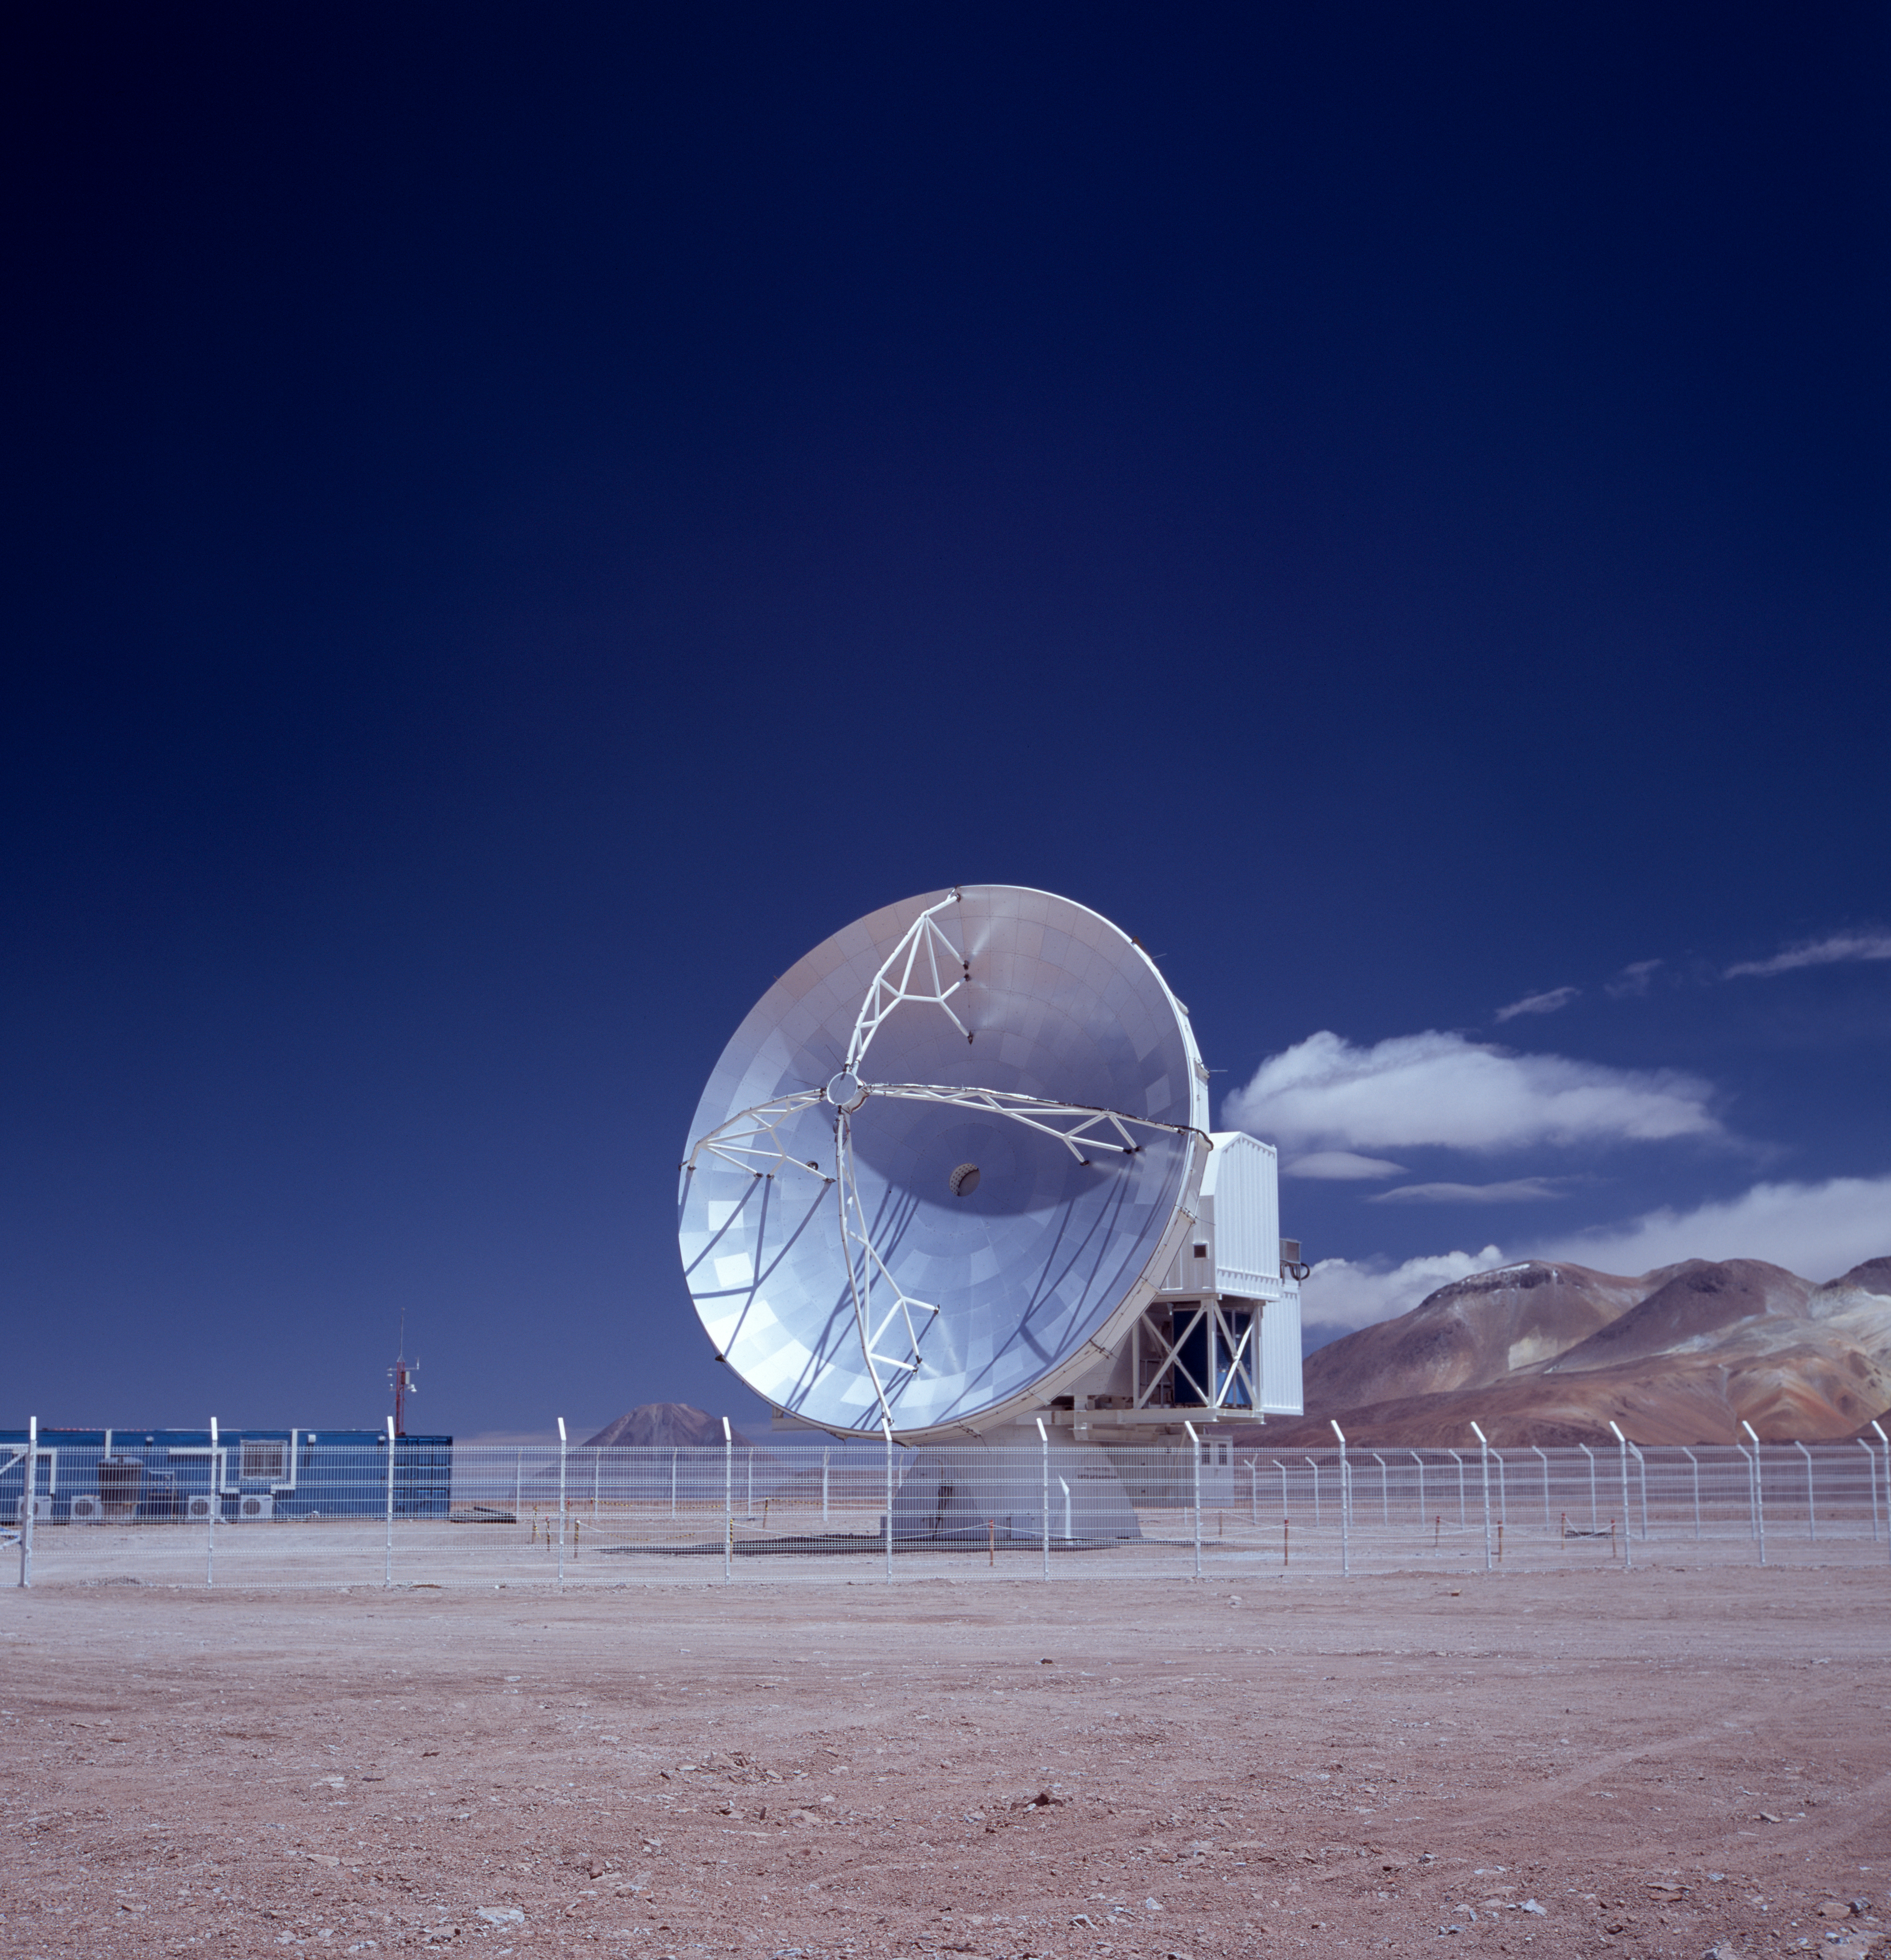

APEX antenna

A view of the Atacama Pathfinder Experiment (APEX). Taken in December 2004.

Credit: ESO